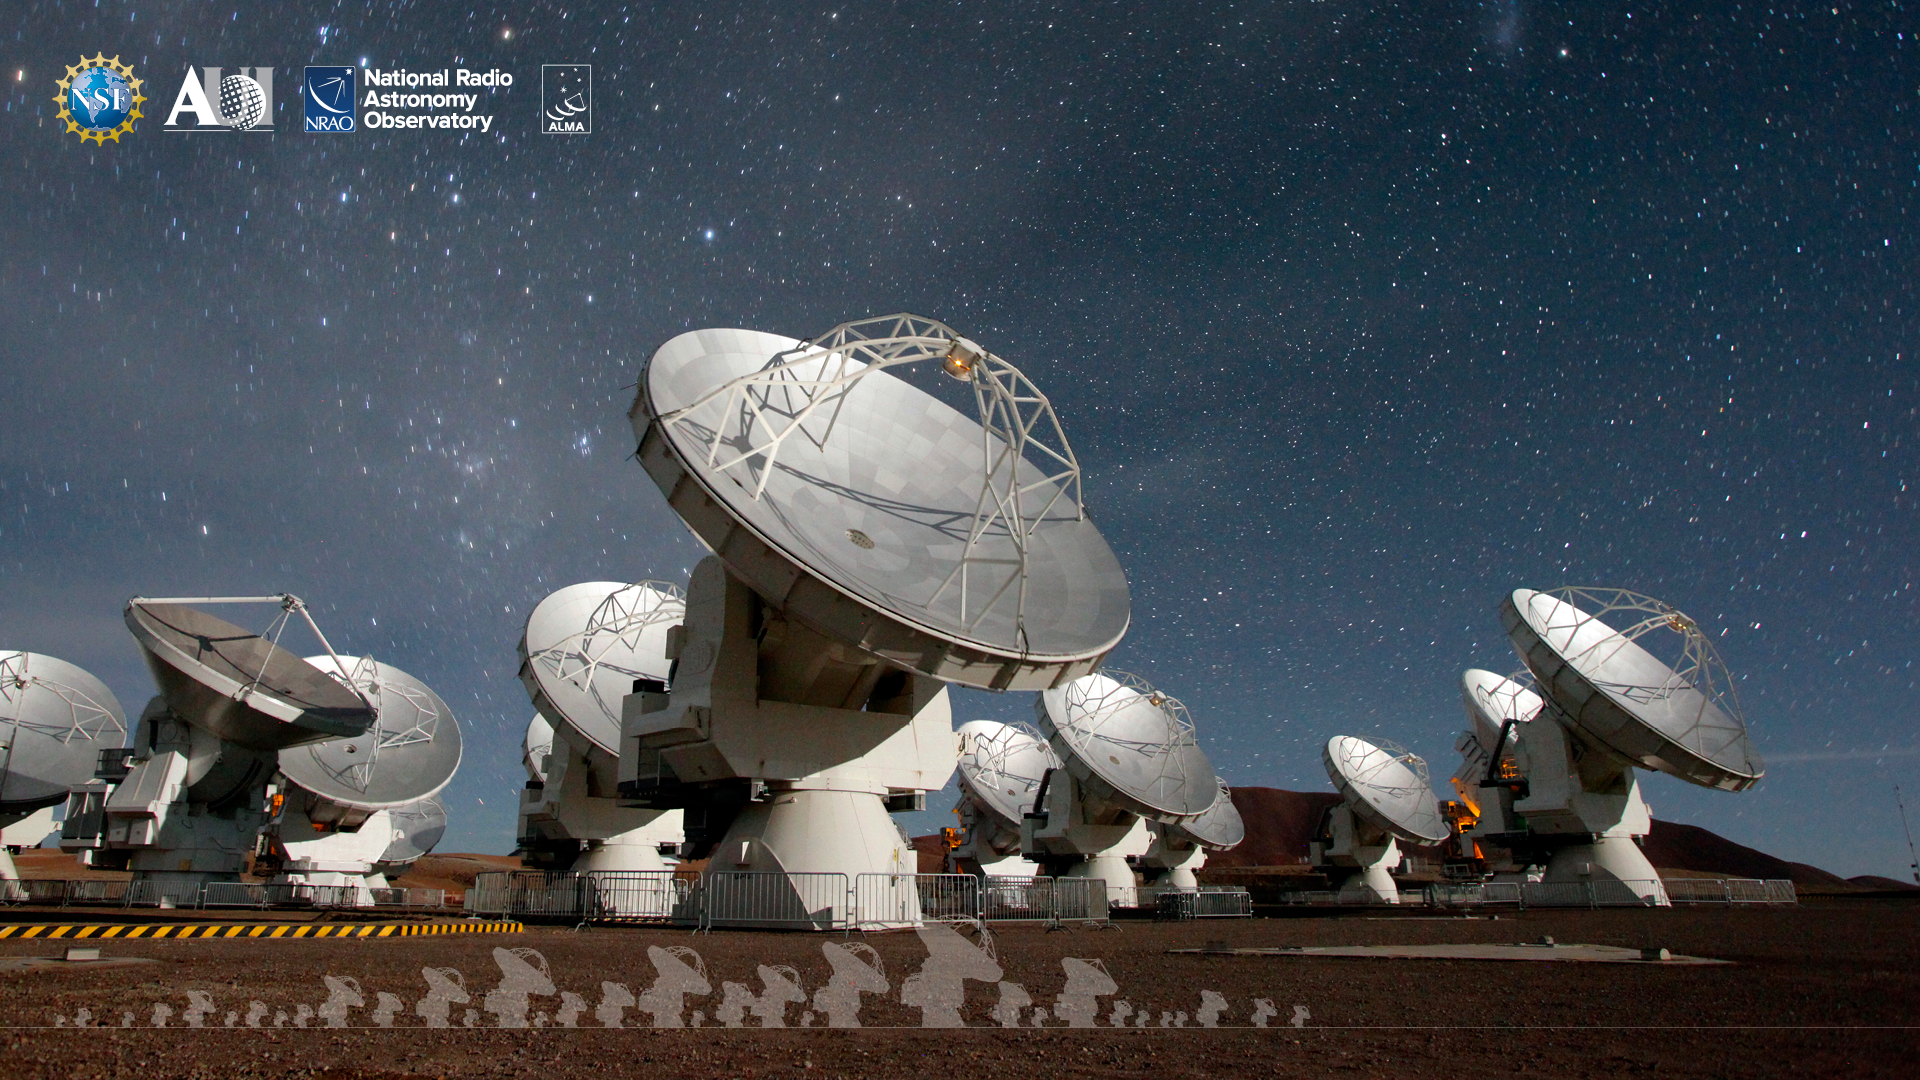

ALMA Background 7

Credit: NRAO/AUI/NSF